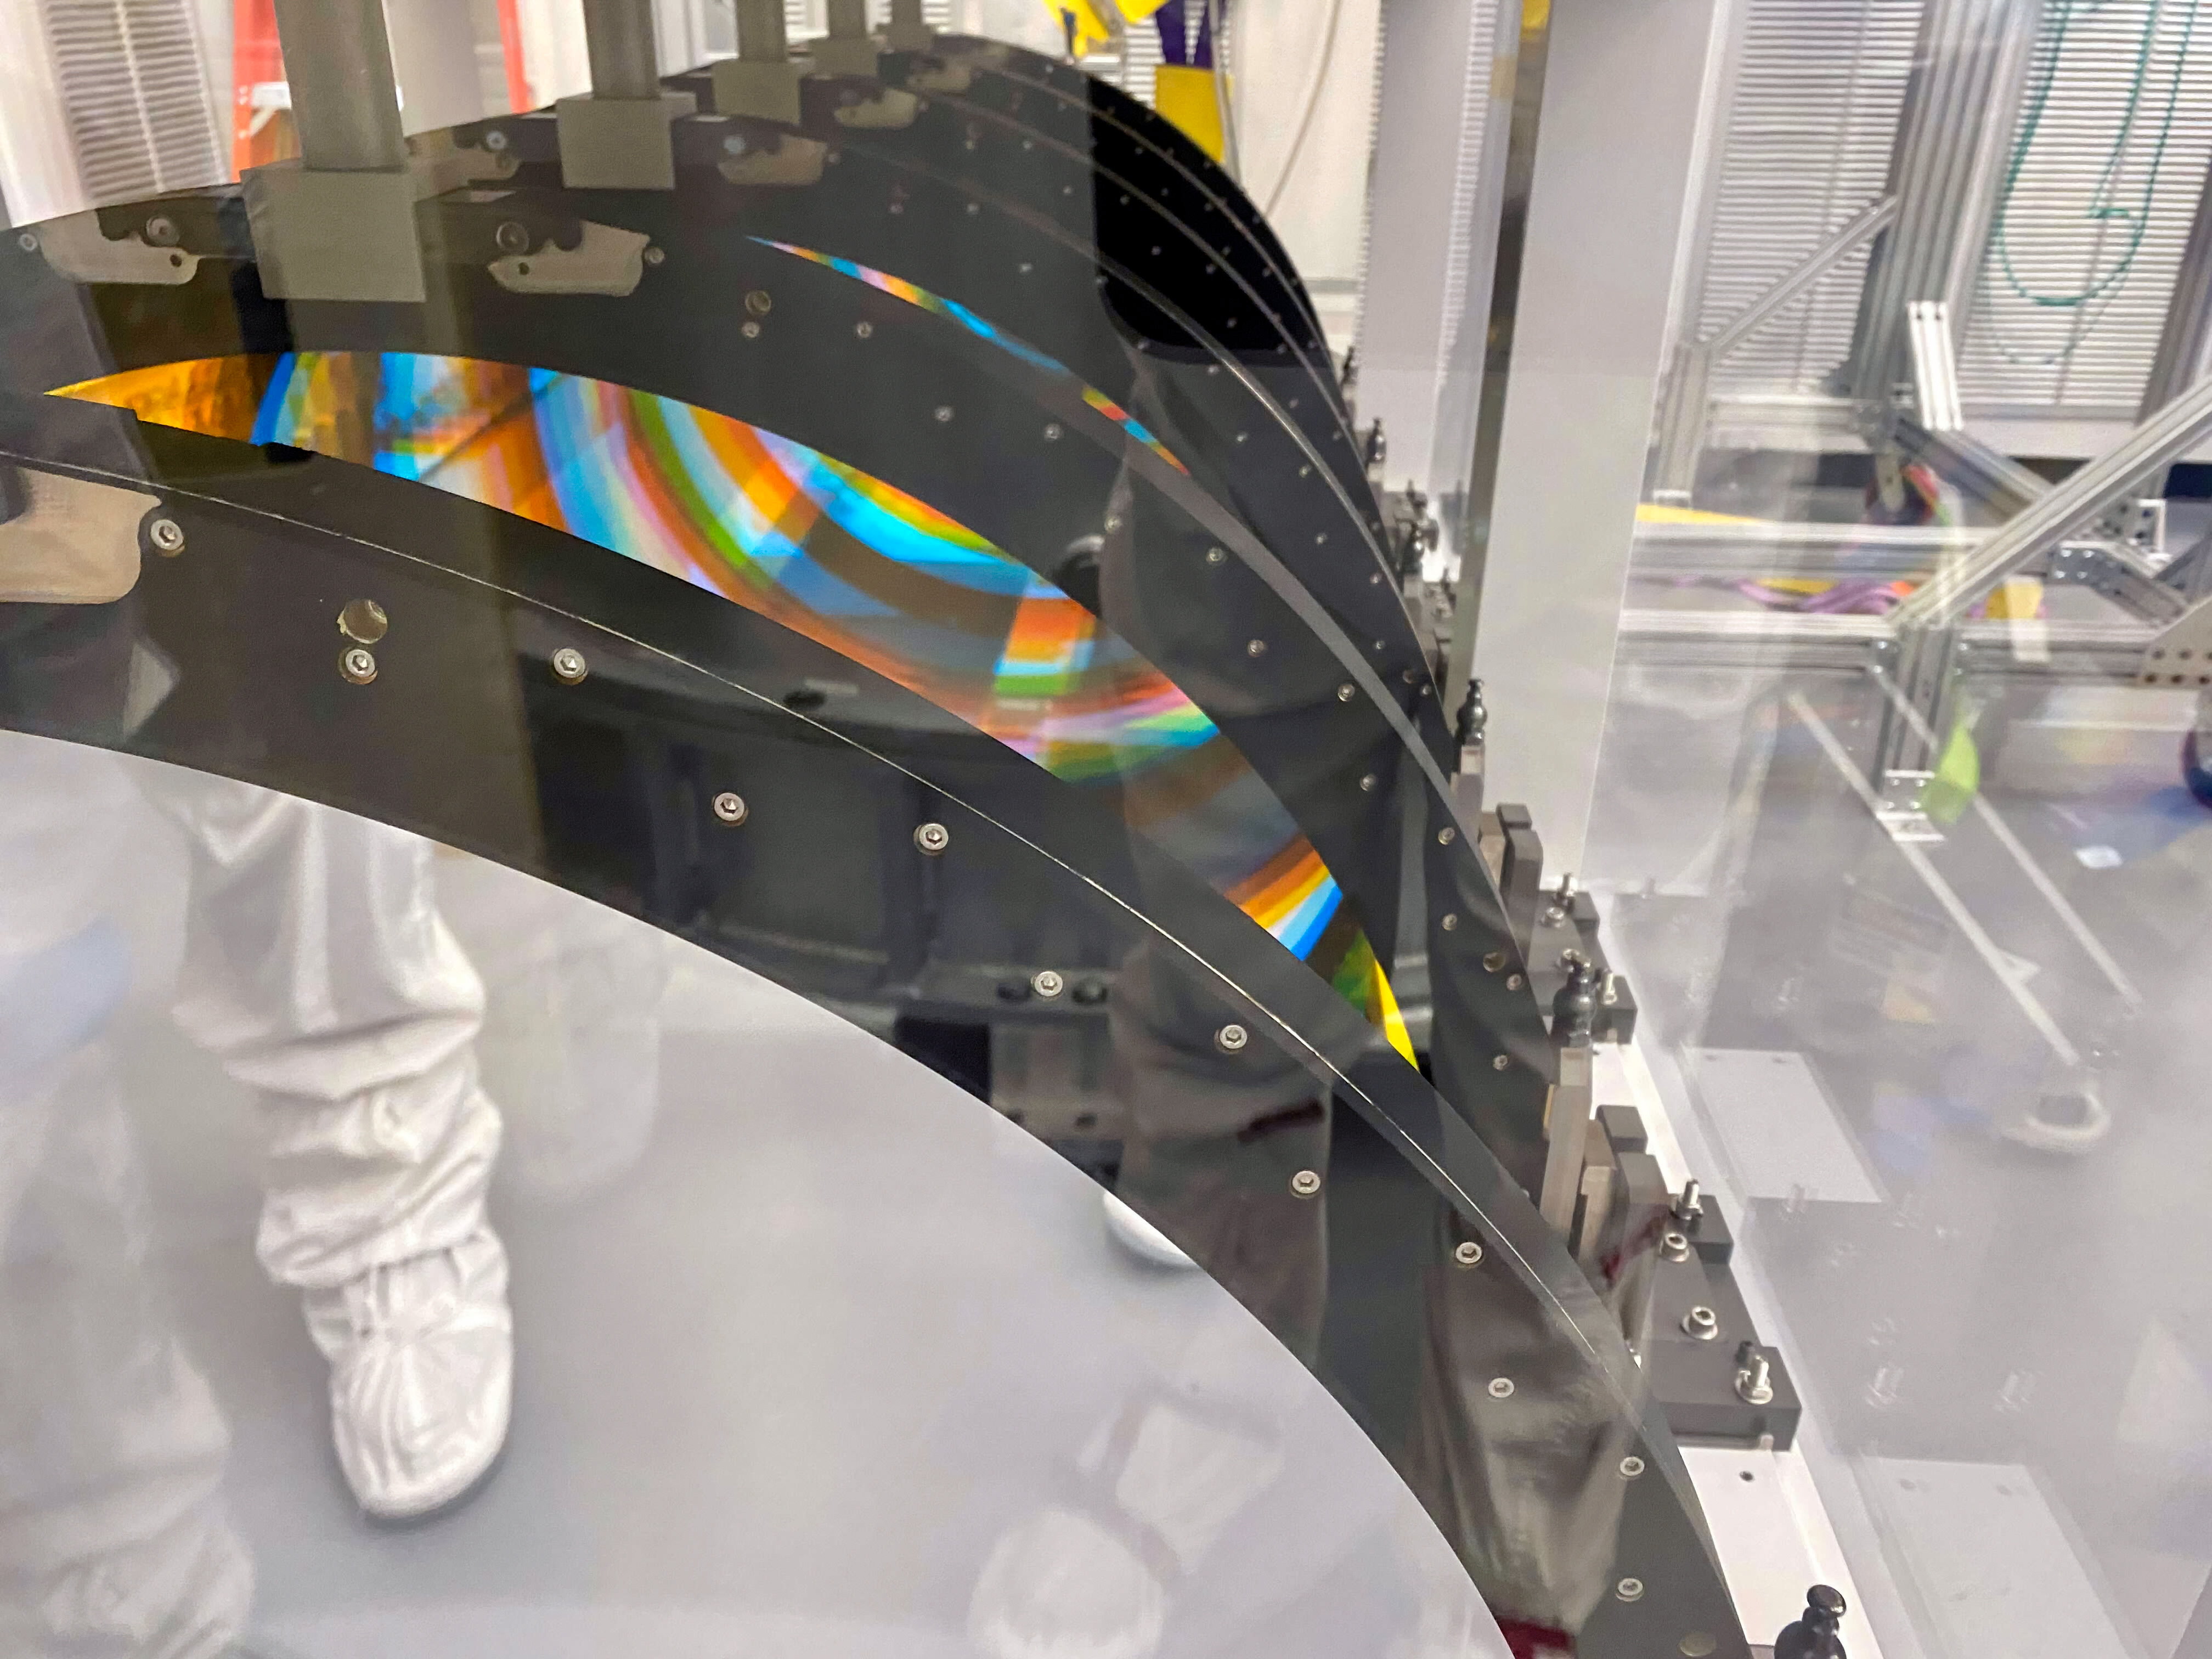

Shipping Rubin's Filters

At SLAC National Accelerator Laboratory, all six of the LSST Camera filters have been installed in their storage container. When they ship to Chile next year the filters will be removed from the container and packed separately, and the container will also be shipped—it’s the same one that will be used on Cerro Pachón to store the filters when they are not installed in the camera.

Credit: LSST Camera Project/NOIRLab/AURA/NSF/T. Lange